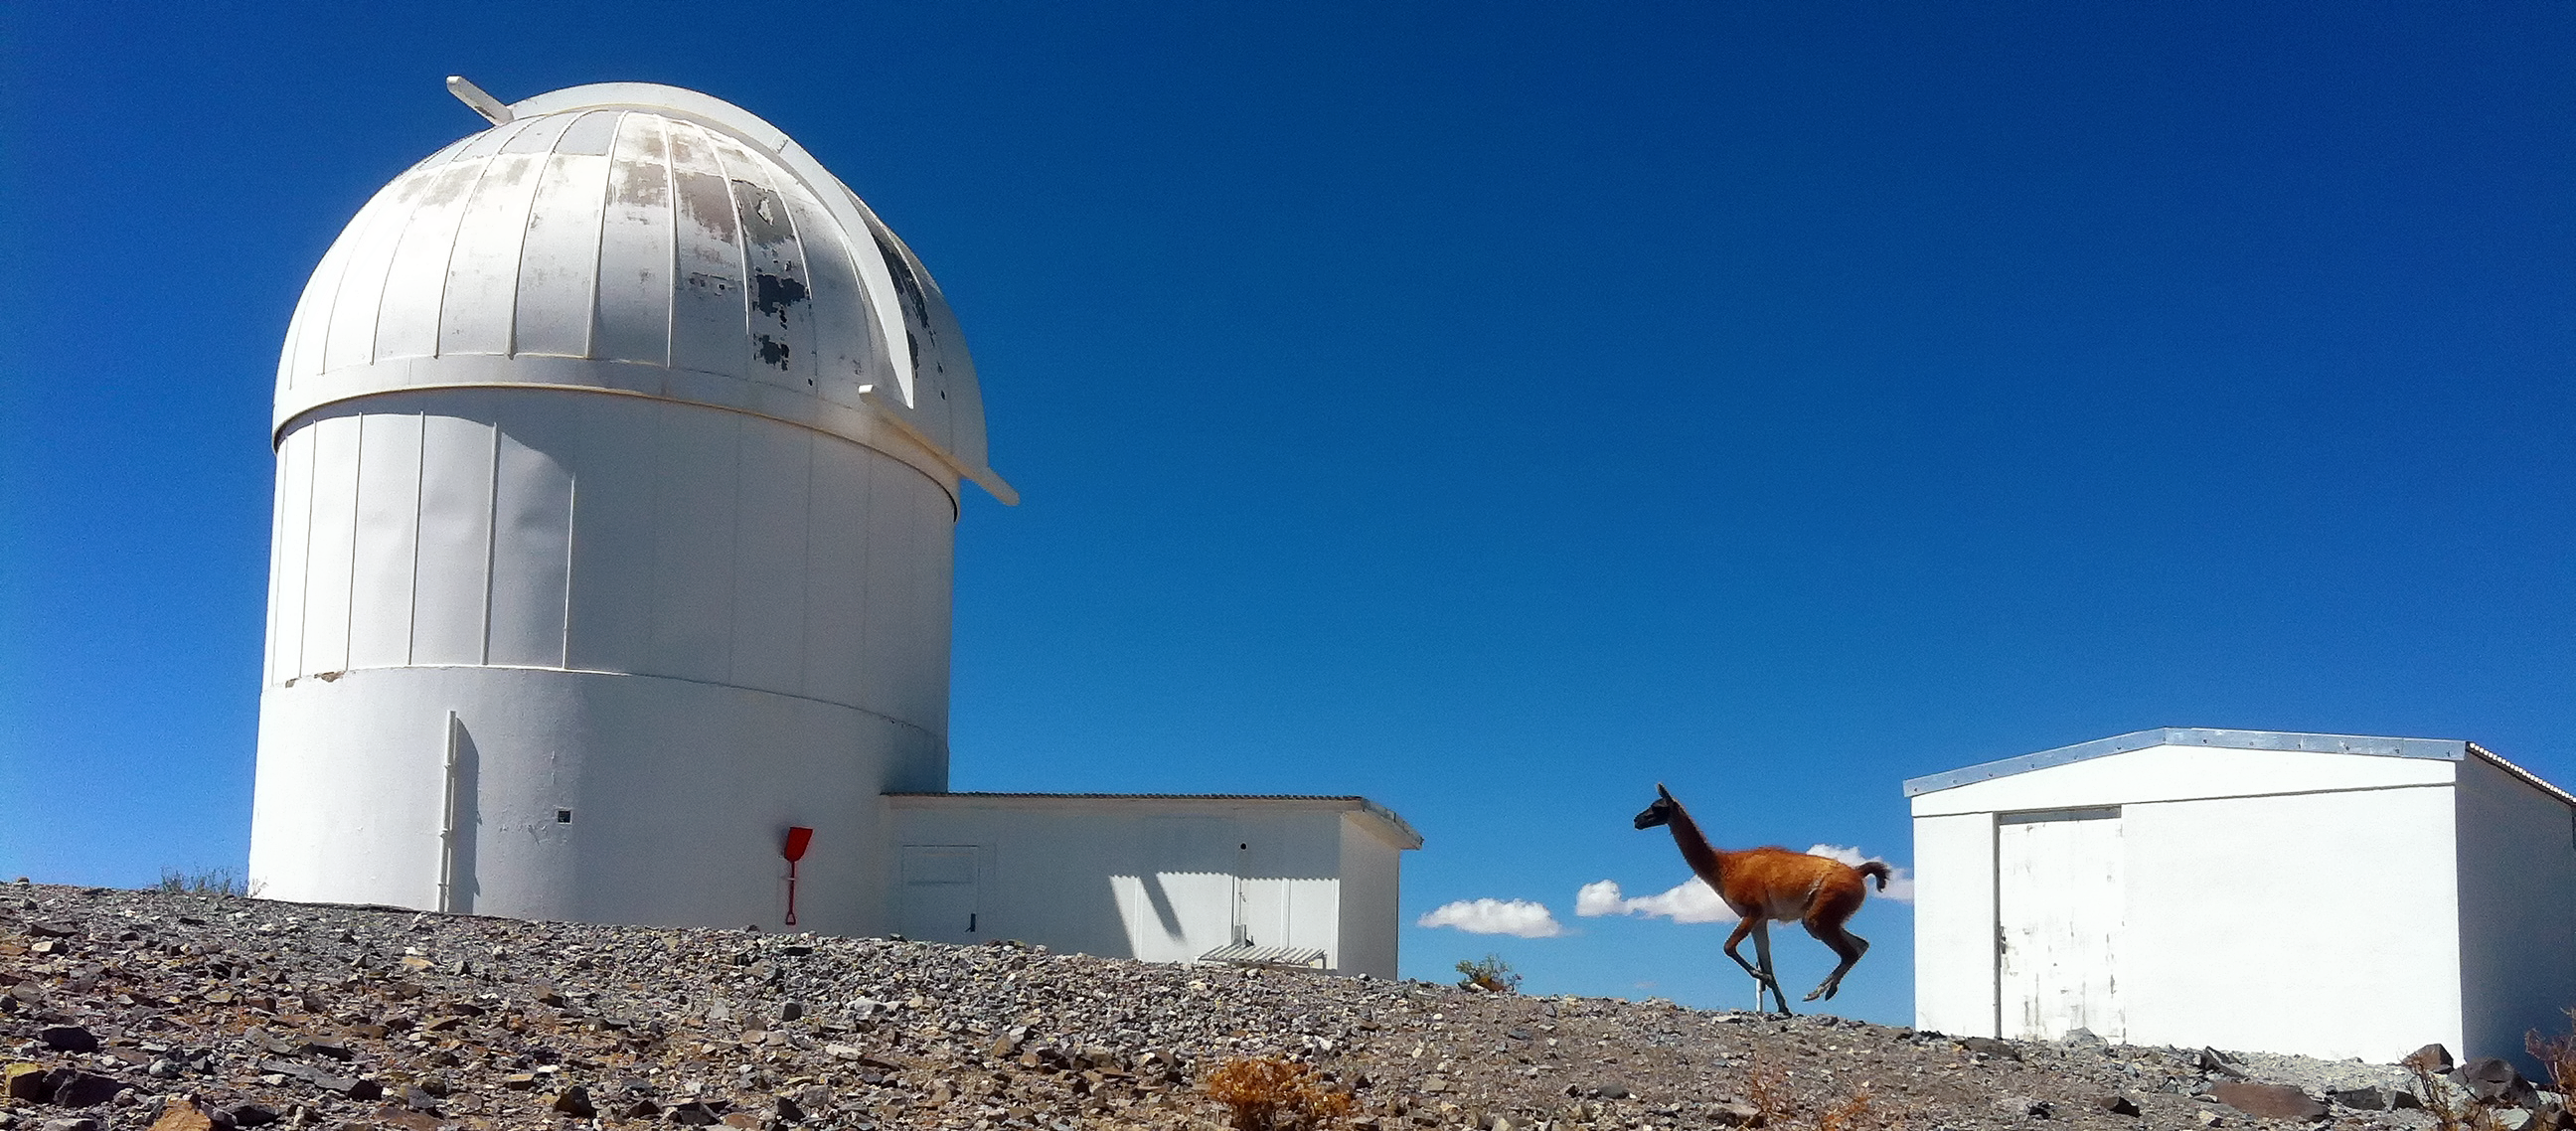

A bounding guanaco

A Guanaco bounds gracefully up a shallow incline before the dome which, until 2009, housed the MarLy telescope and before that the Grand Prisme Objectif.

Credit: L. J-M. Weber/ESO